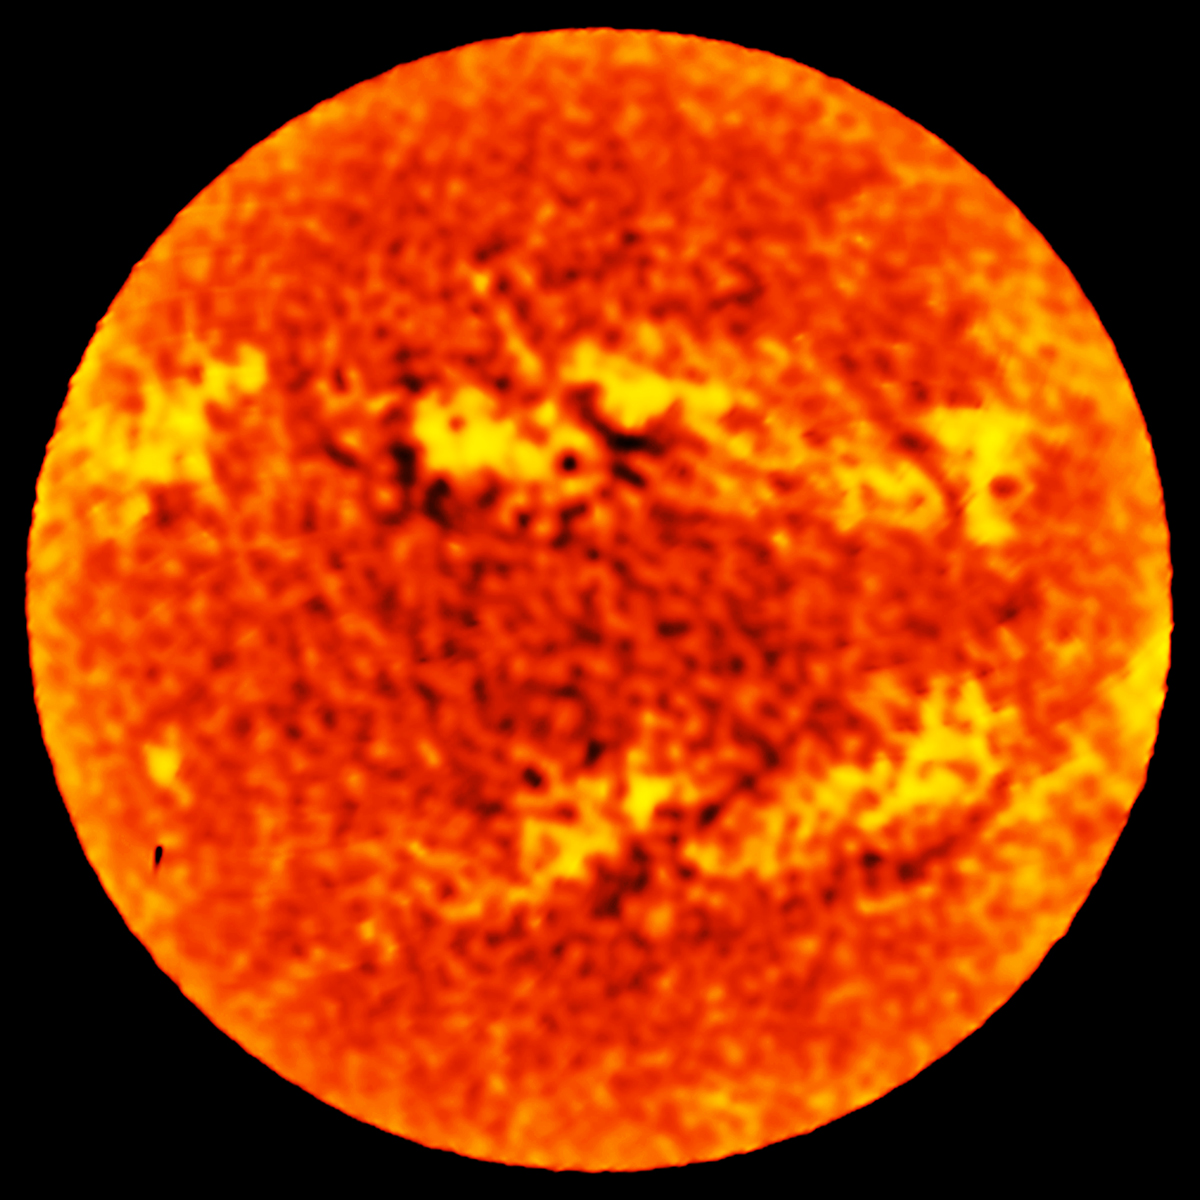

The Sun at 1.25mm

This full map of the Sun at a wavelength of 1.25 mm was taken with a single ALMA antenna using a so-called "fast-scanning" technique. The accuracy and speed of observing with a single ALMA antenna makes it possible to produce a low-resolution map of the entire solar disk in just a few minutes. Such images can be used in their own right for scientific purposes, showing the distribution of temperatures in the chromosphere, the region of the solar atmosphere that lies just above the visible surface of the Sun.

Credit: ALMA (ESO/NAOJ/NRAO)